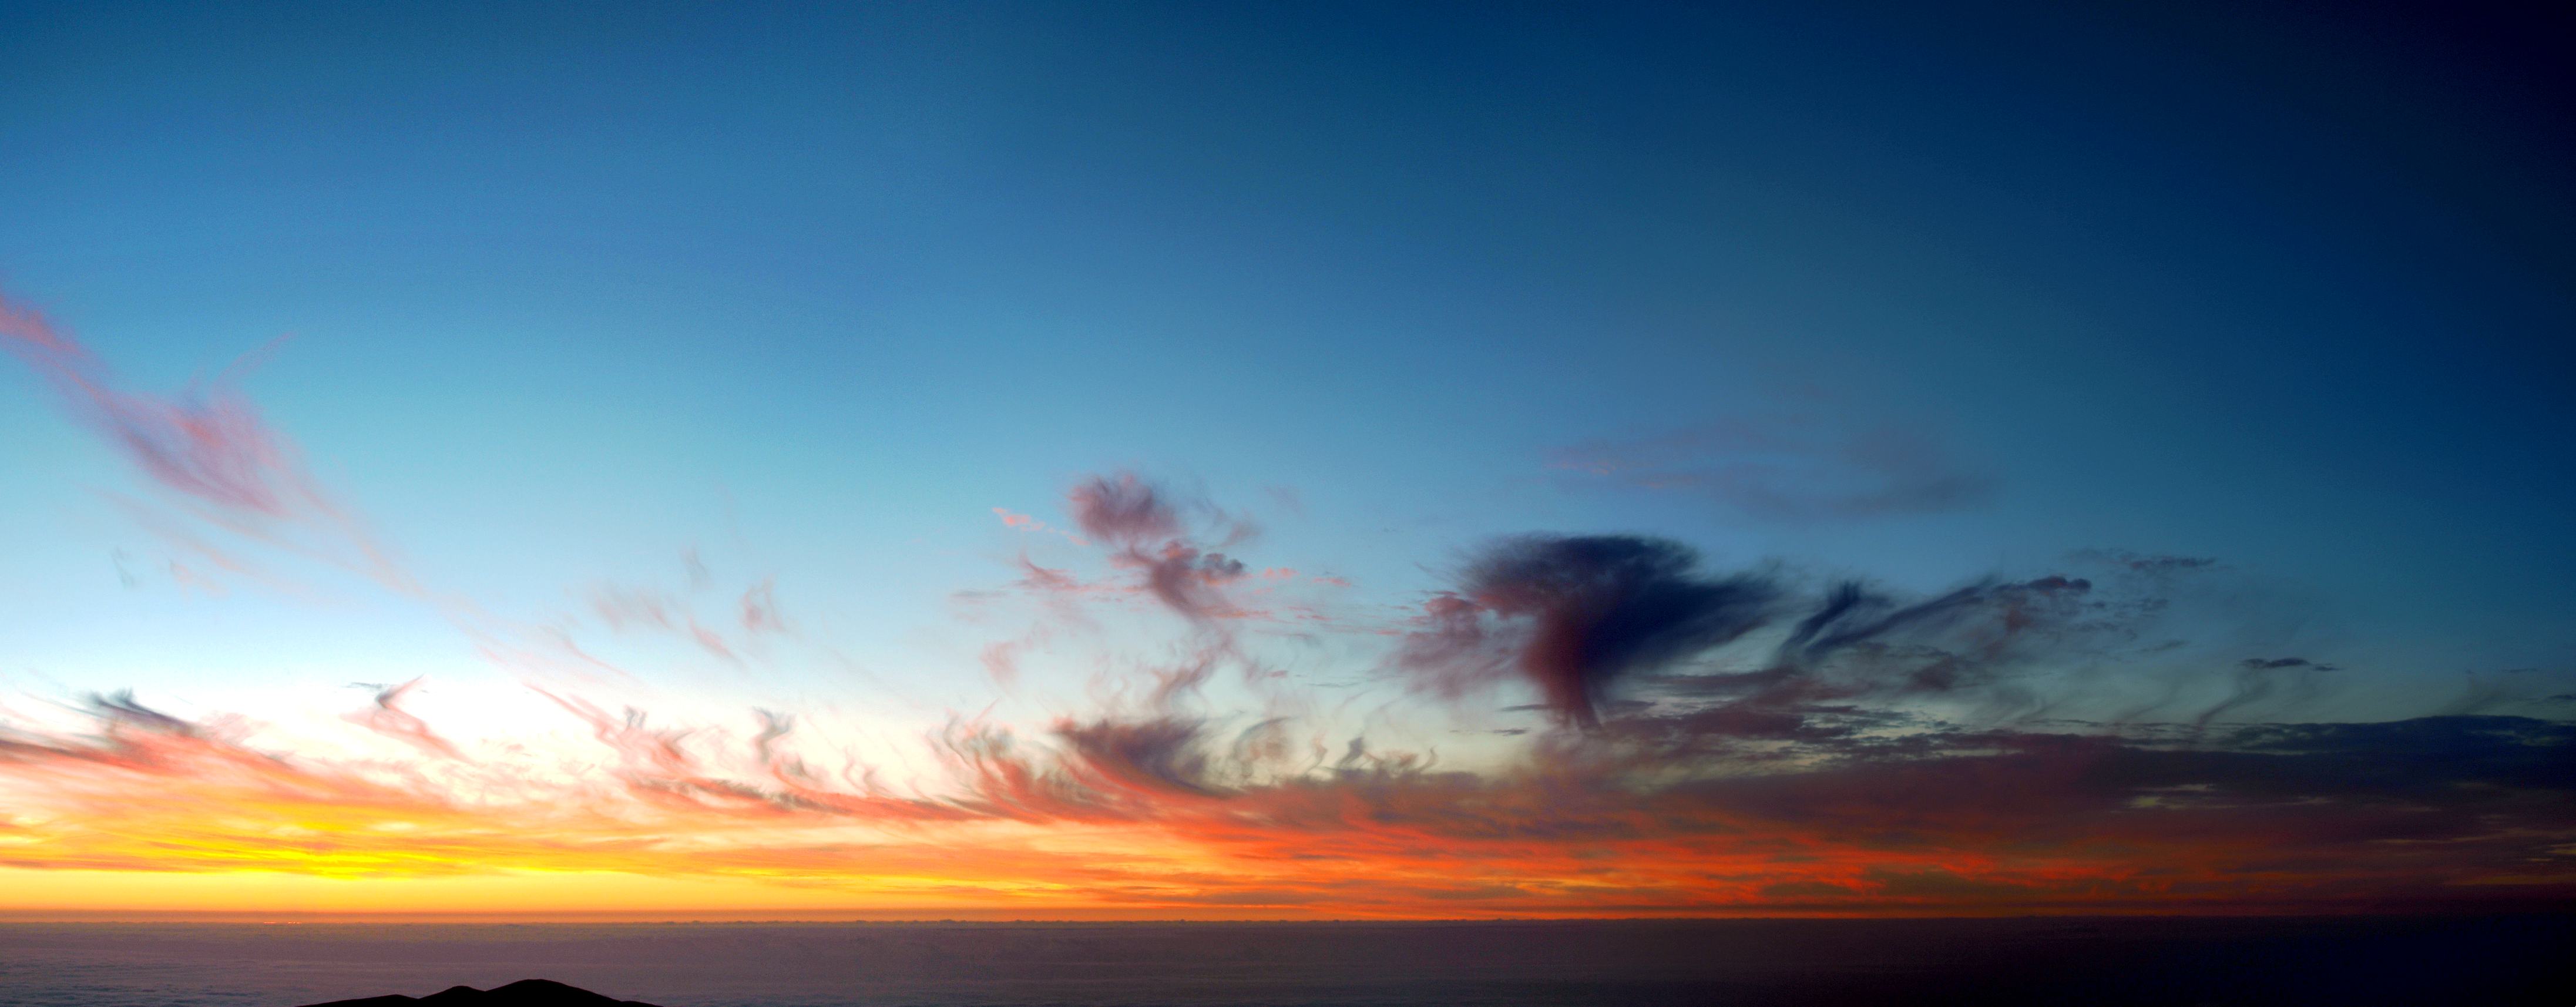

Fiery sunset over Paranal

Fiery sunset over Paranal

Credit: R. Wesson/ESO